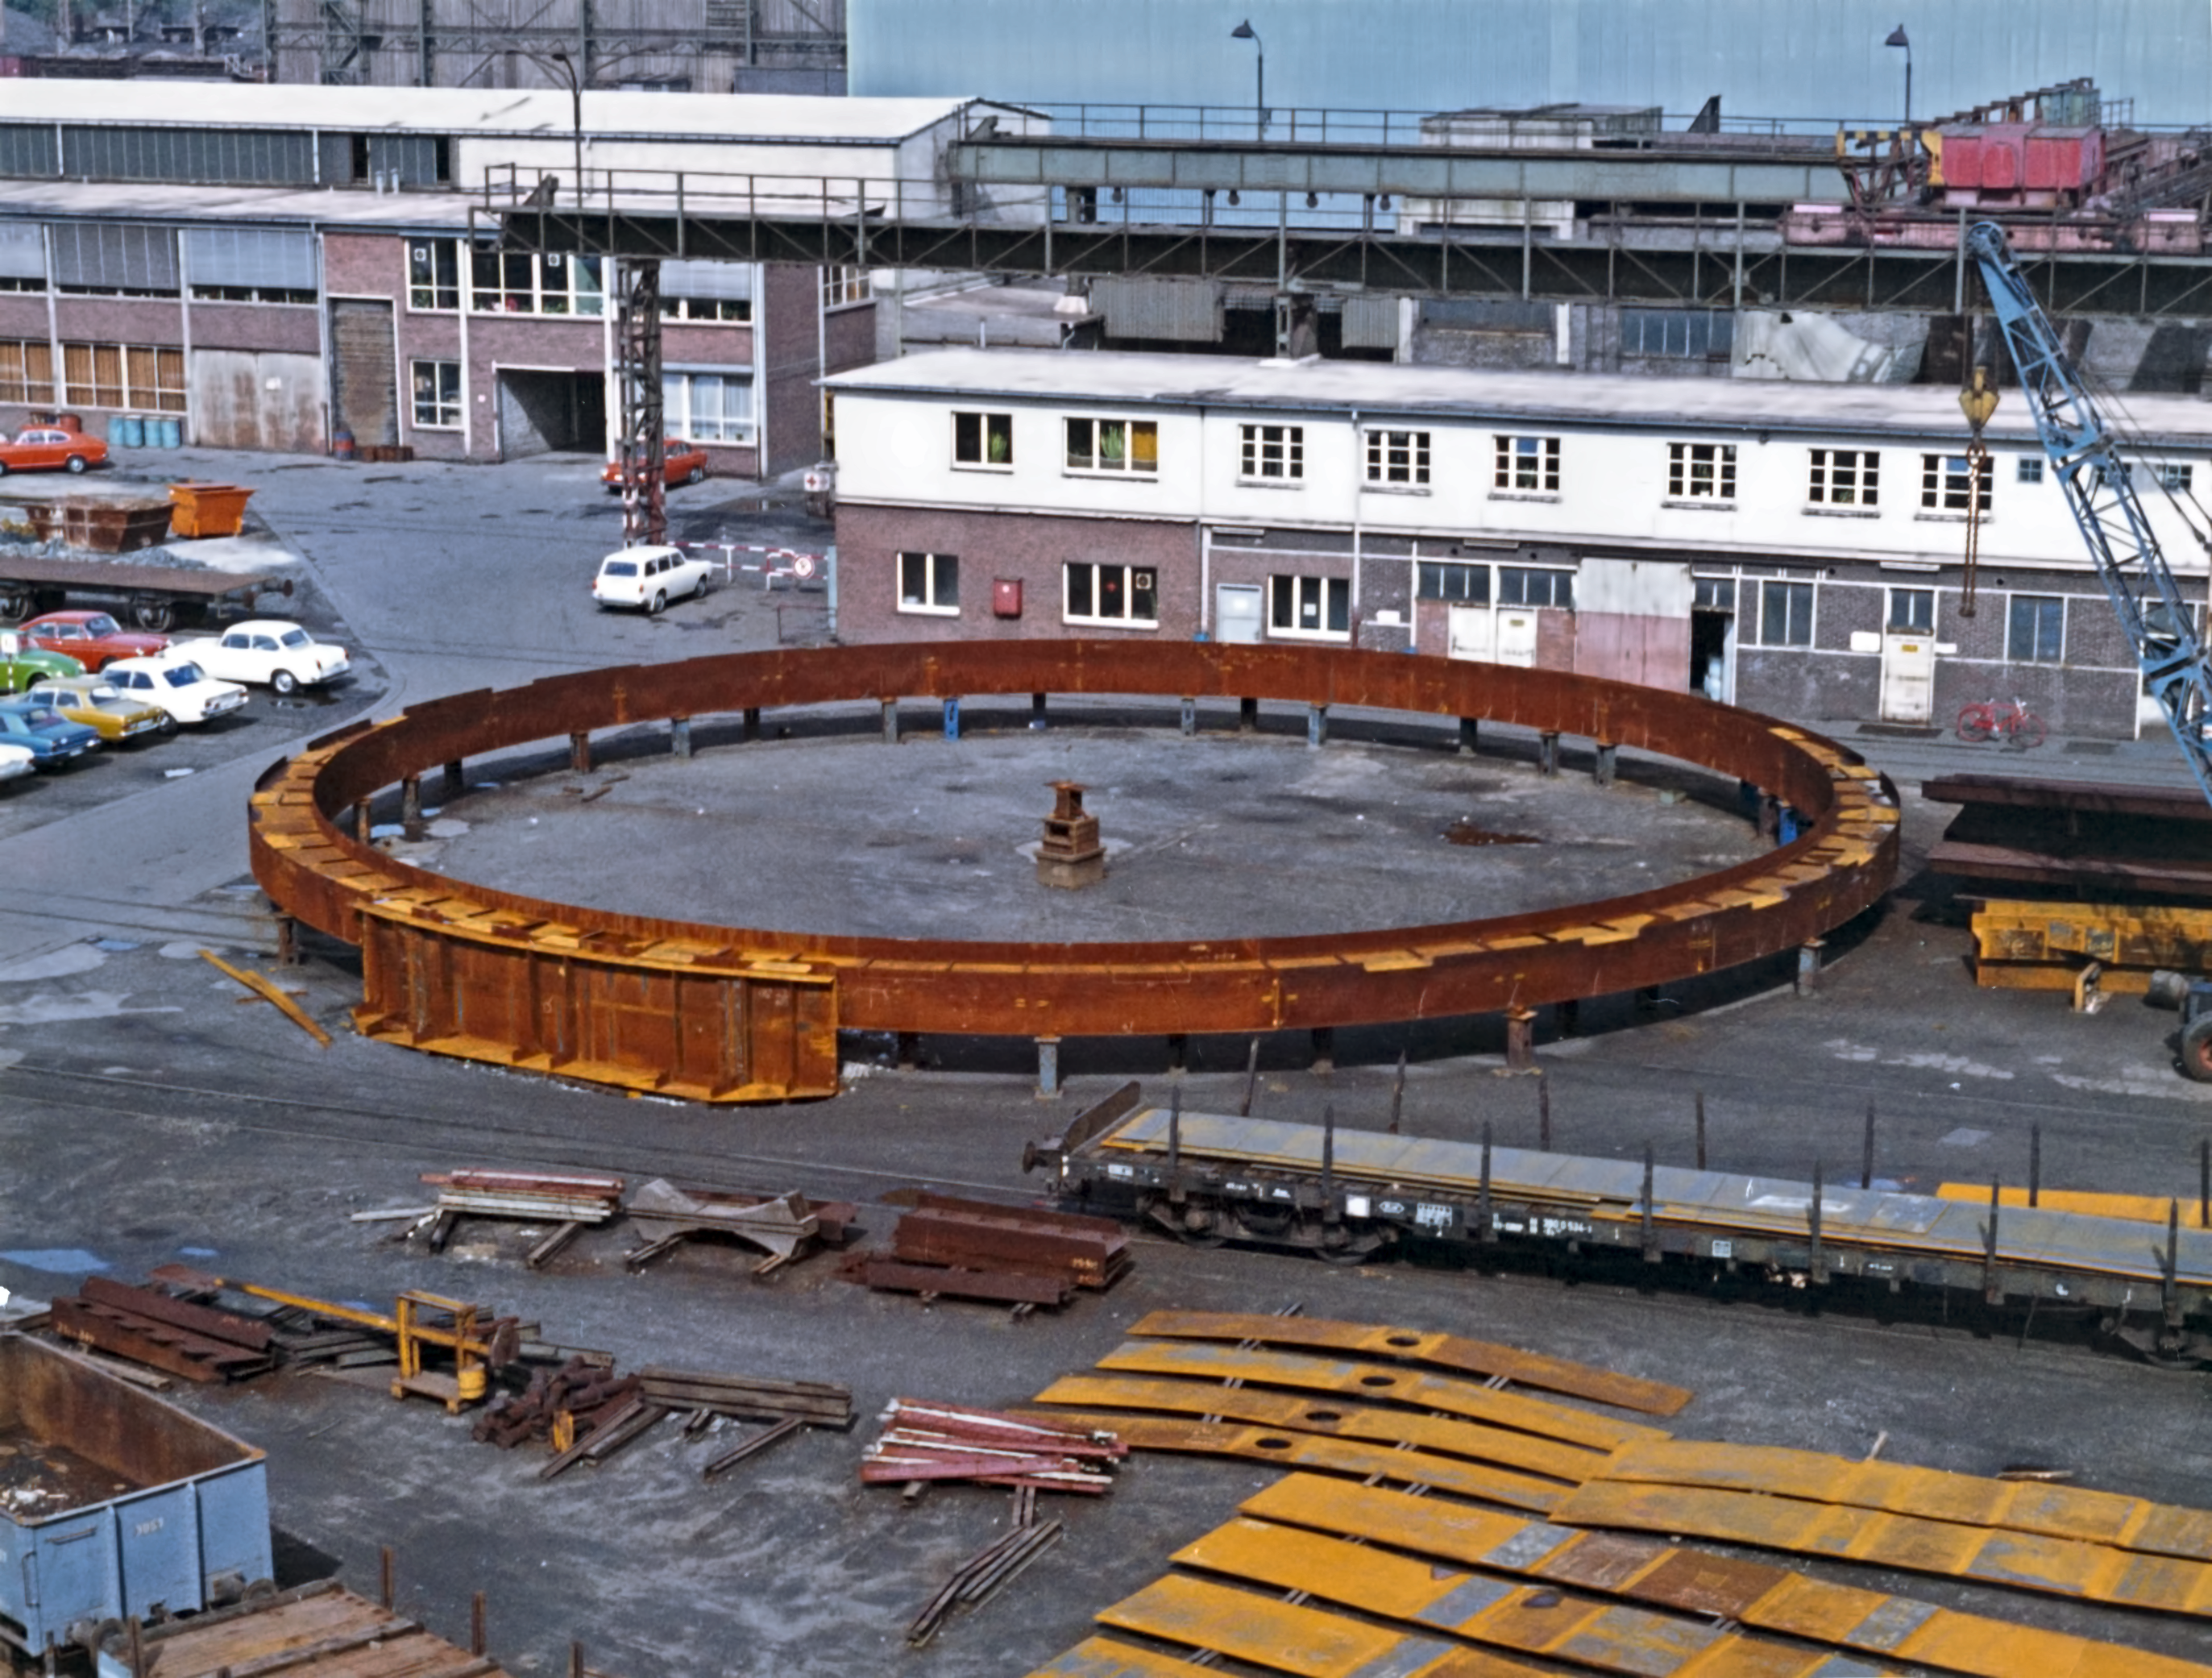

The ESO 3.6-metre telescope dome under construction

Construction of the base of the enclosure of the 3.6-metre Telescope in 1975.

Credit: ESO